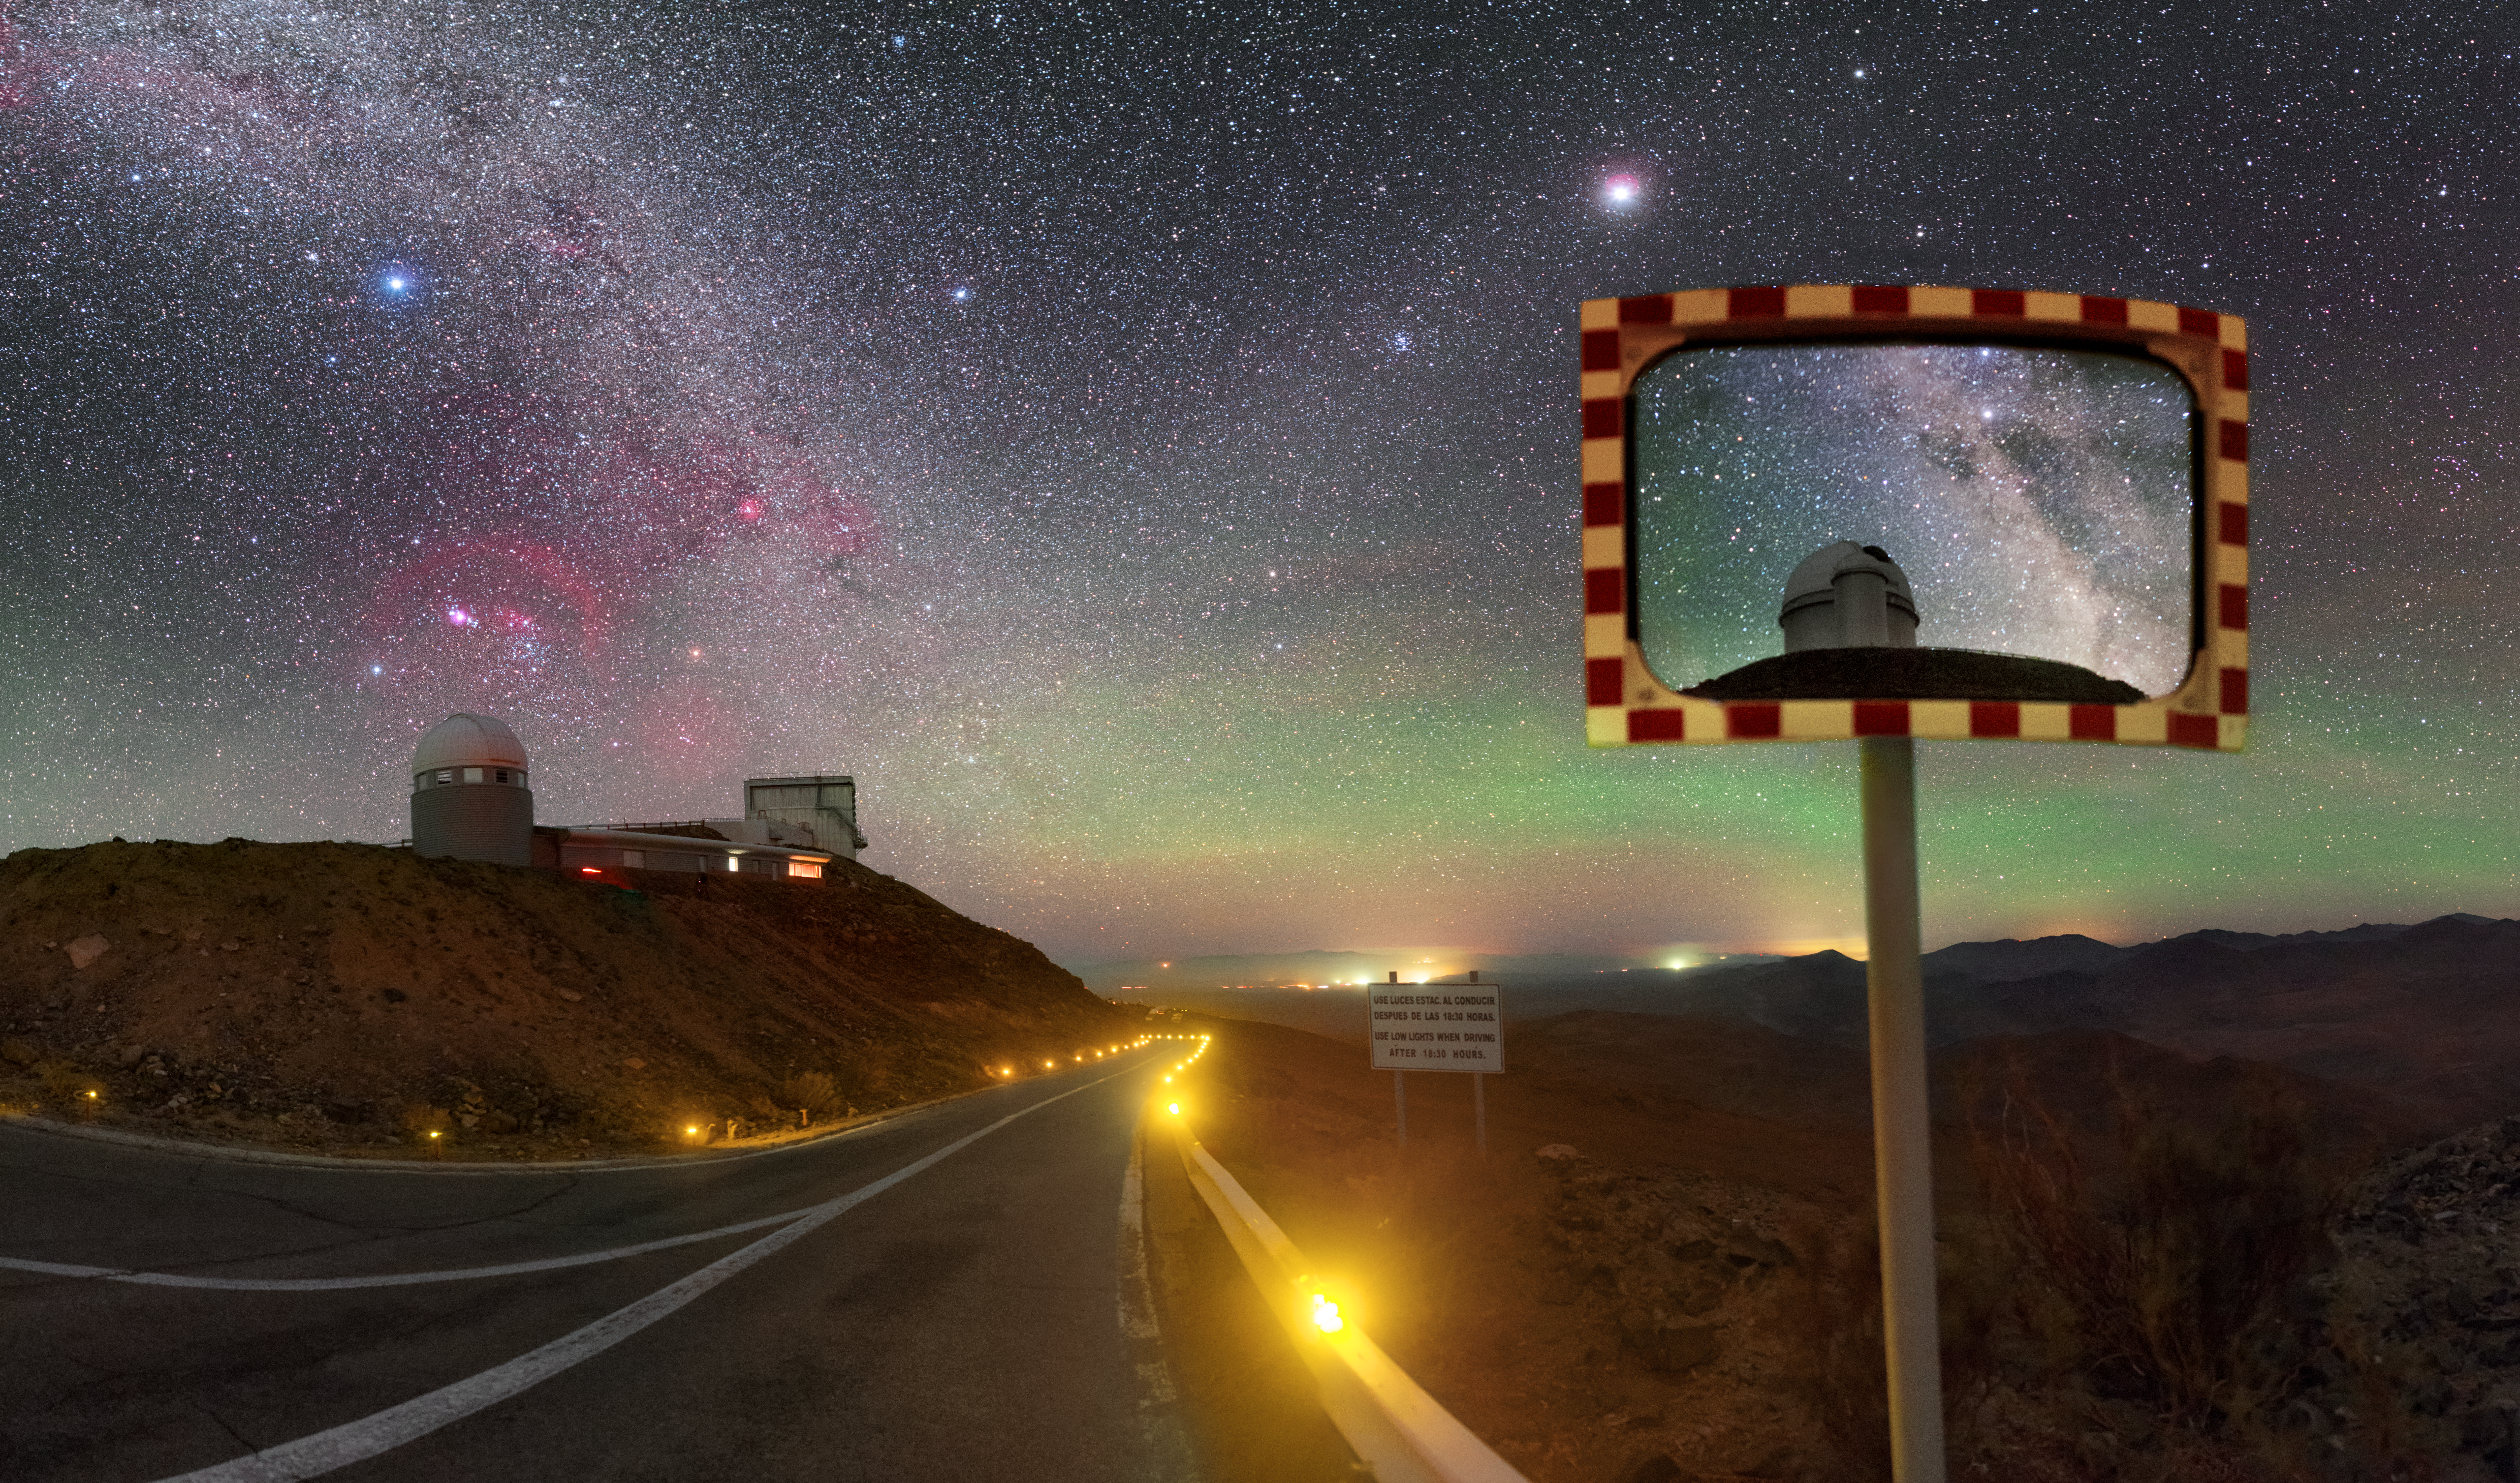

Colourful La Silla

La Silla ablaze with light and colour. Green and red airglow lights up the sky, and farther from home, rosy star-forming regions bleed colour into the Milky Way.

Credit: P. Horálek/ESO